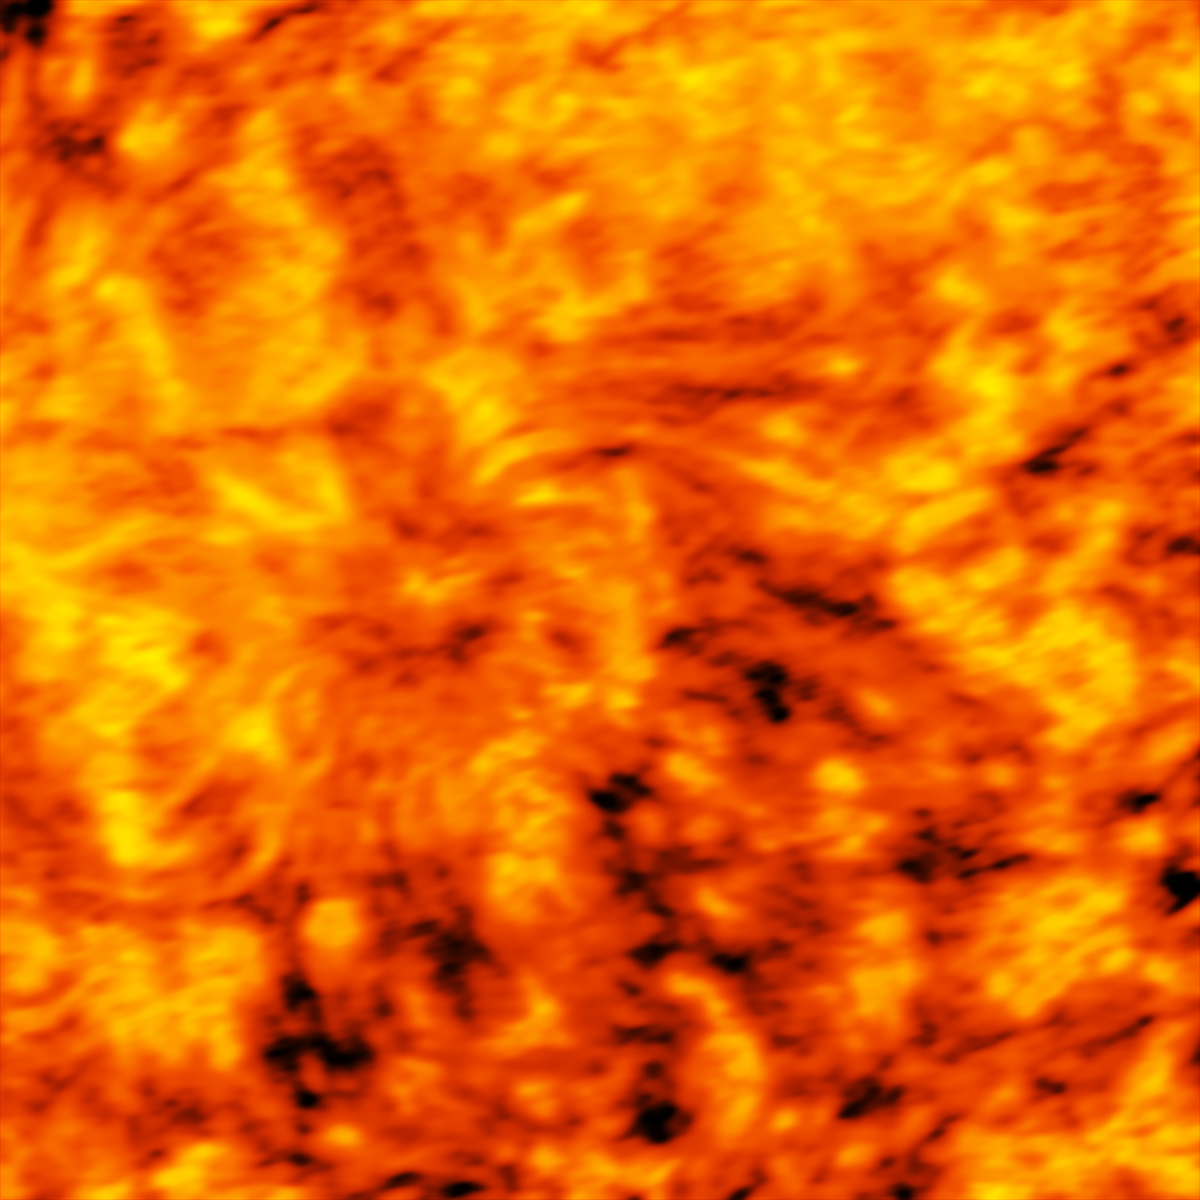

ALMA's Band 3 Image of the Sun

ALMA image of an enormous sunspot taken on 18 December 2015 with the Band 3 receiver at a wavelength of 3 millimeters. Sunspots are transient features that occur in regions where the Sun’s magnetic field is extremely concentrated and powerful. They are lower in temperature than their surrounding regions, which is why they appear relatively dark in visible light. The ALMA images are essentially maps of temperature differences in a layer of the Sun's atmosphere known as the chromosphere, which lies just above the visible surface of the Sun (the photosphere). The chromosphere is considerably hotter than the photosphere. Understanding the heating and dynamics of the chromosphere are key areas of research that will be addressed by ALMA. Observations at shorter wavelengths probe deeper into the solar chromosphere than longer wavelengths. Hence, band 6 observations map a layer of the chromosphere that is closer to the visible surface of the Sun than band 3 observations.

Credit: ALMA (ESO/NAOJ/NRAO)